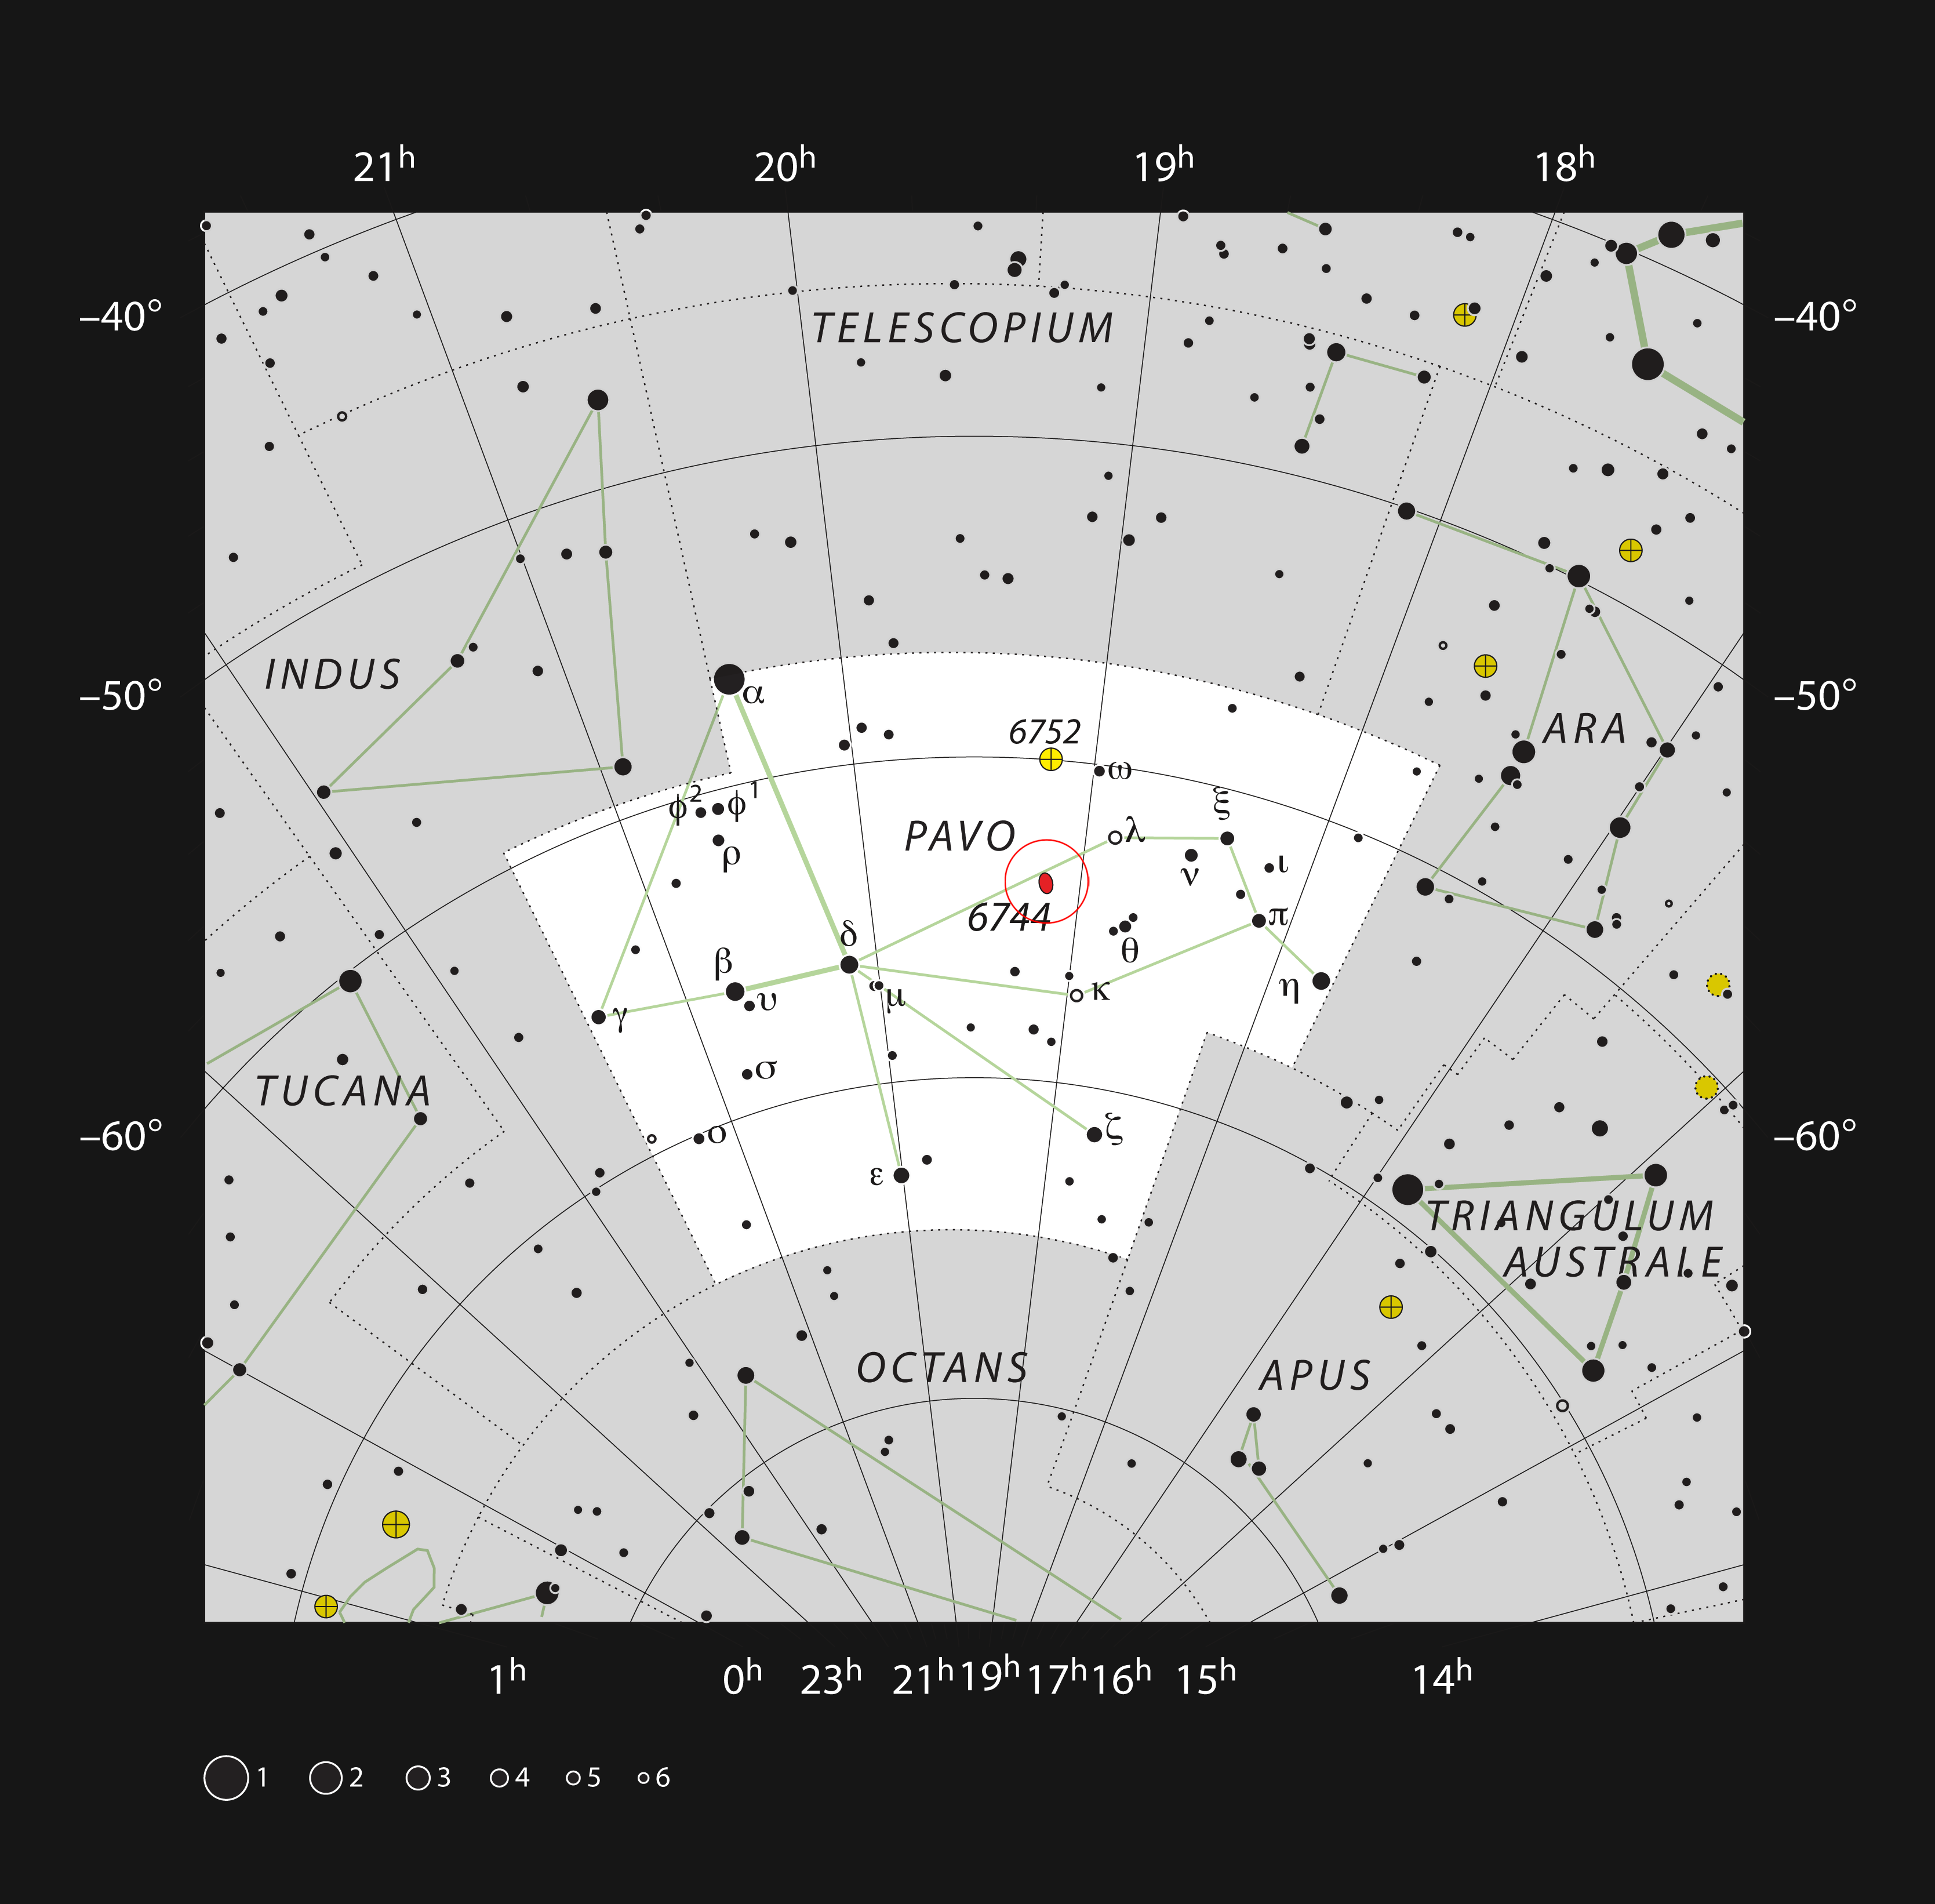

The spiral galaxy NGC 6744 in the constellation of Pavo

This chart shows the location of the spiral galaxy NGC 6744 within the constellation of Pavo (The Peacock). This map shows most of the stars visible to the unaided eye under good conditions and the galaxy itself is marked with a red ellipse in a red circle. This galaxy can be easily seen with a small telescope.

Credit: ESO, IAU and Sky & Telescope